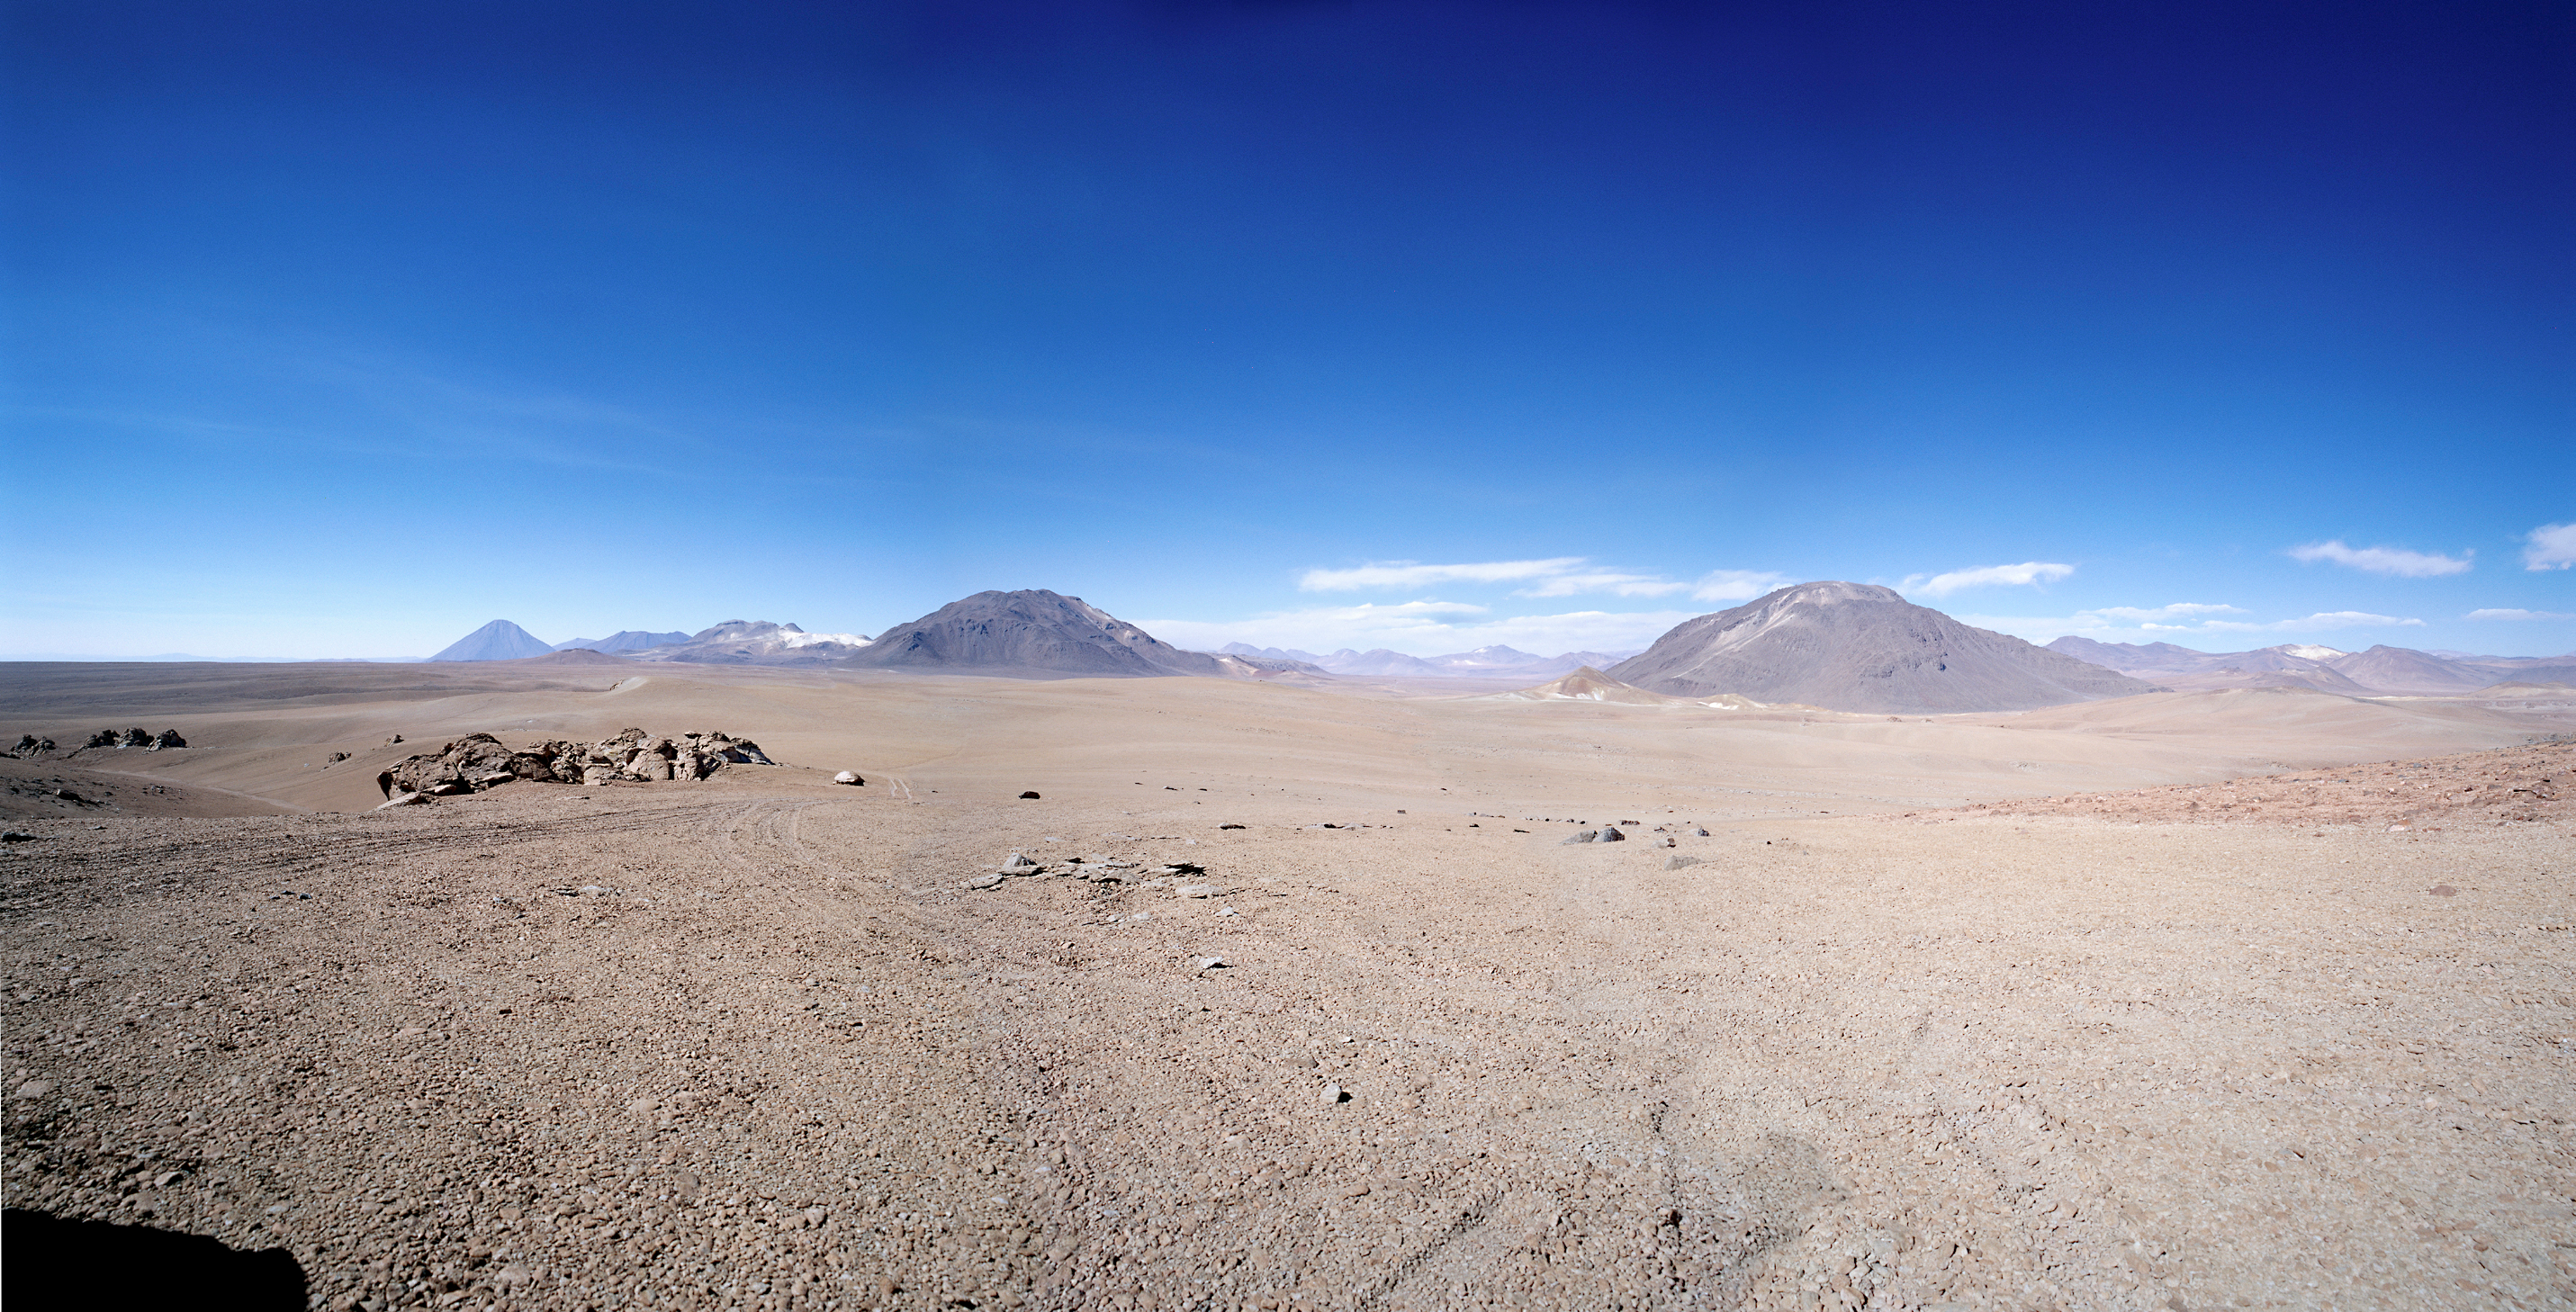

Panoramic view of the proposed site for ALMA at Chajnantor

Panoramic view of the proposed site for ALMA at Chajnantor. This high-altitude plain (elevation 5000 m) in the Chilean Andes mountains is an ideal site for ALMA. In this view towards the north, the Chajnantor mountain (5600 m) is in the foreground, left of the centre. The perfect cone of the Licancabur volcano (5900 m) on the Bolivian border is in the background further to the left. This image is a wide-angle composite (140° x 70°) of three photos (Hasselblad 6x6 with SWC 1:4.5/38 mm Biogon), obtained in December 1998.

Credit: ESO/Madsen/Zodet